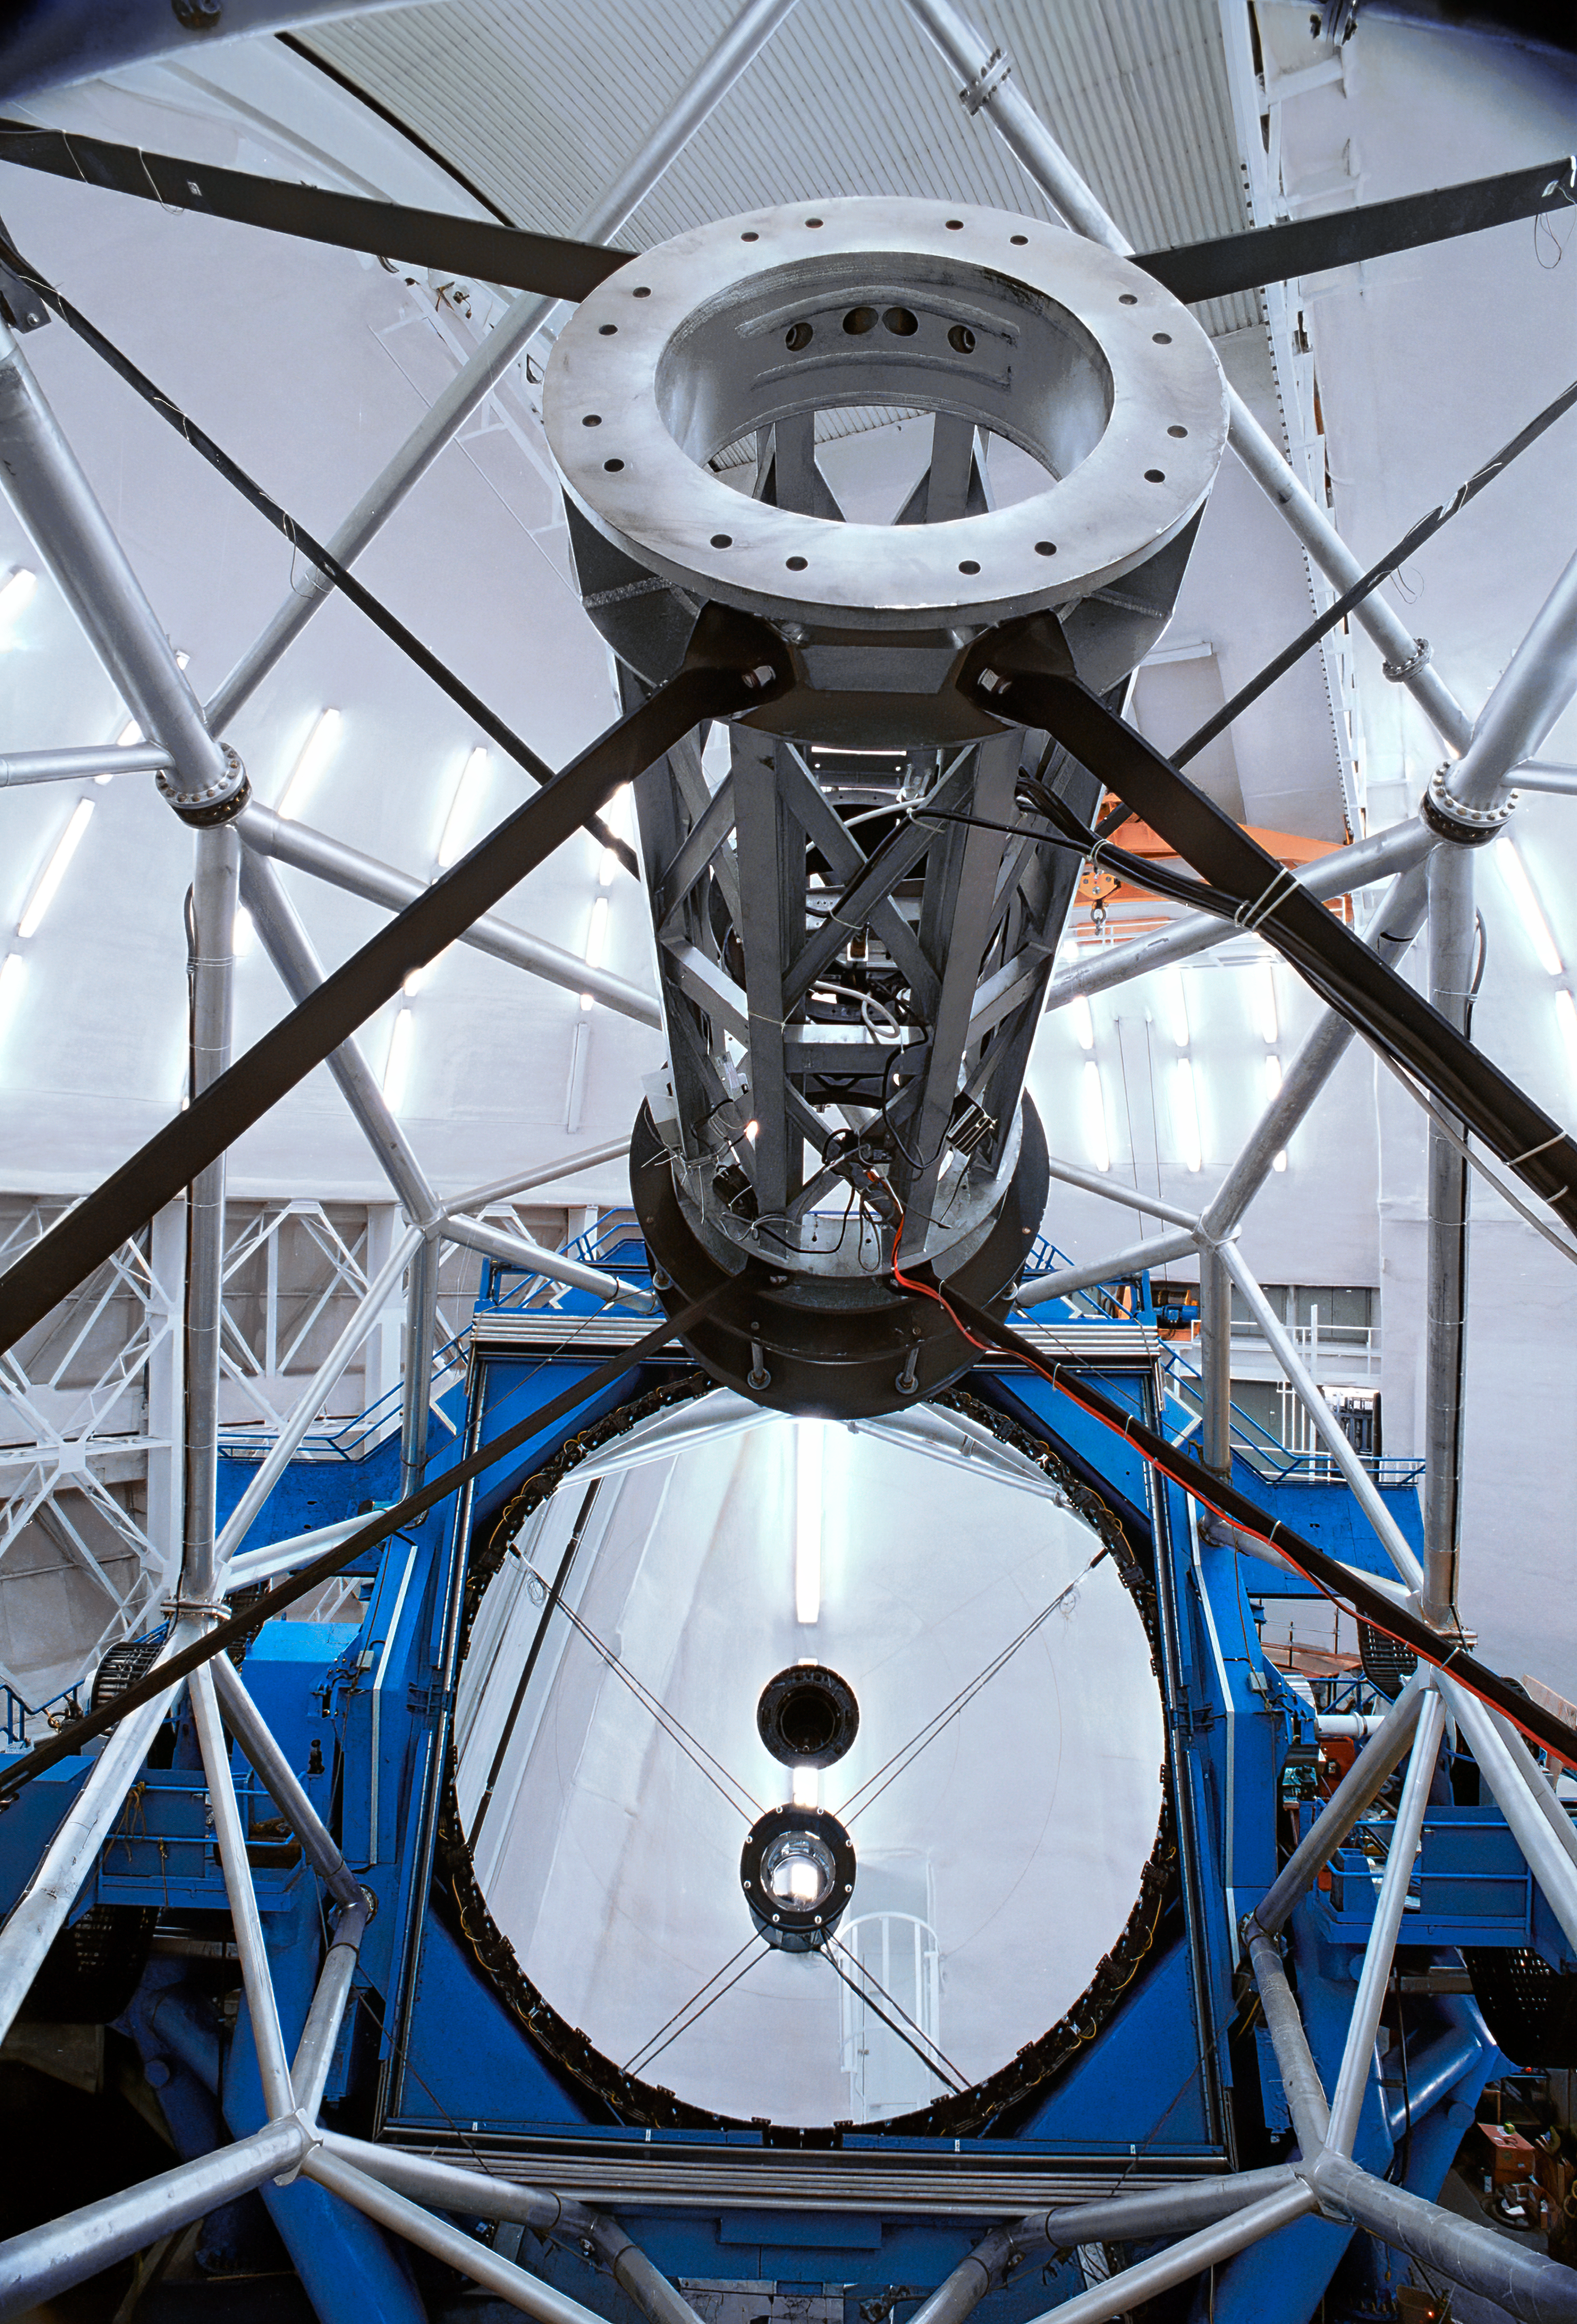

Gemini North interior

The interior of the northern Gemini 8-meter telescope on Mauna Kea, Hawaii. In this picture looking down at the primary mirror, the secondary mirror is also visible.

Credit: NOIRLab/NSF/AURA